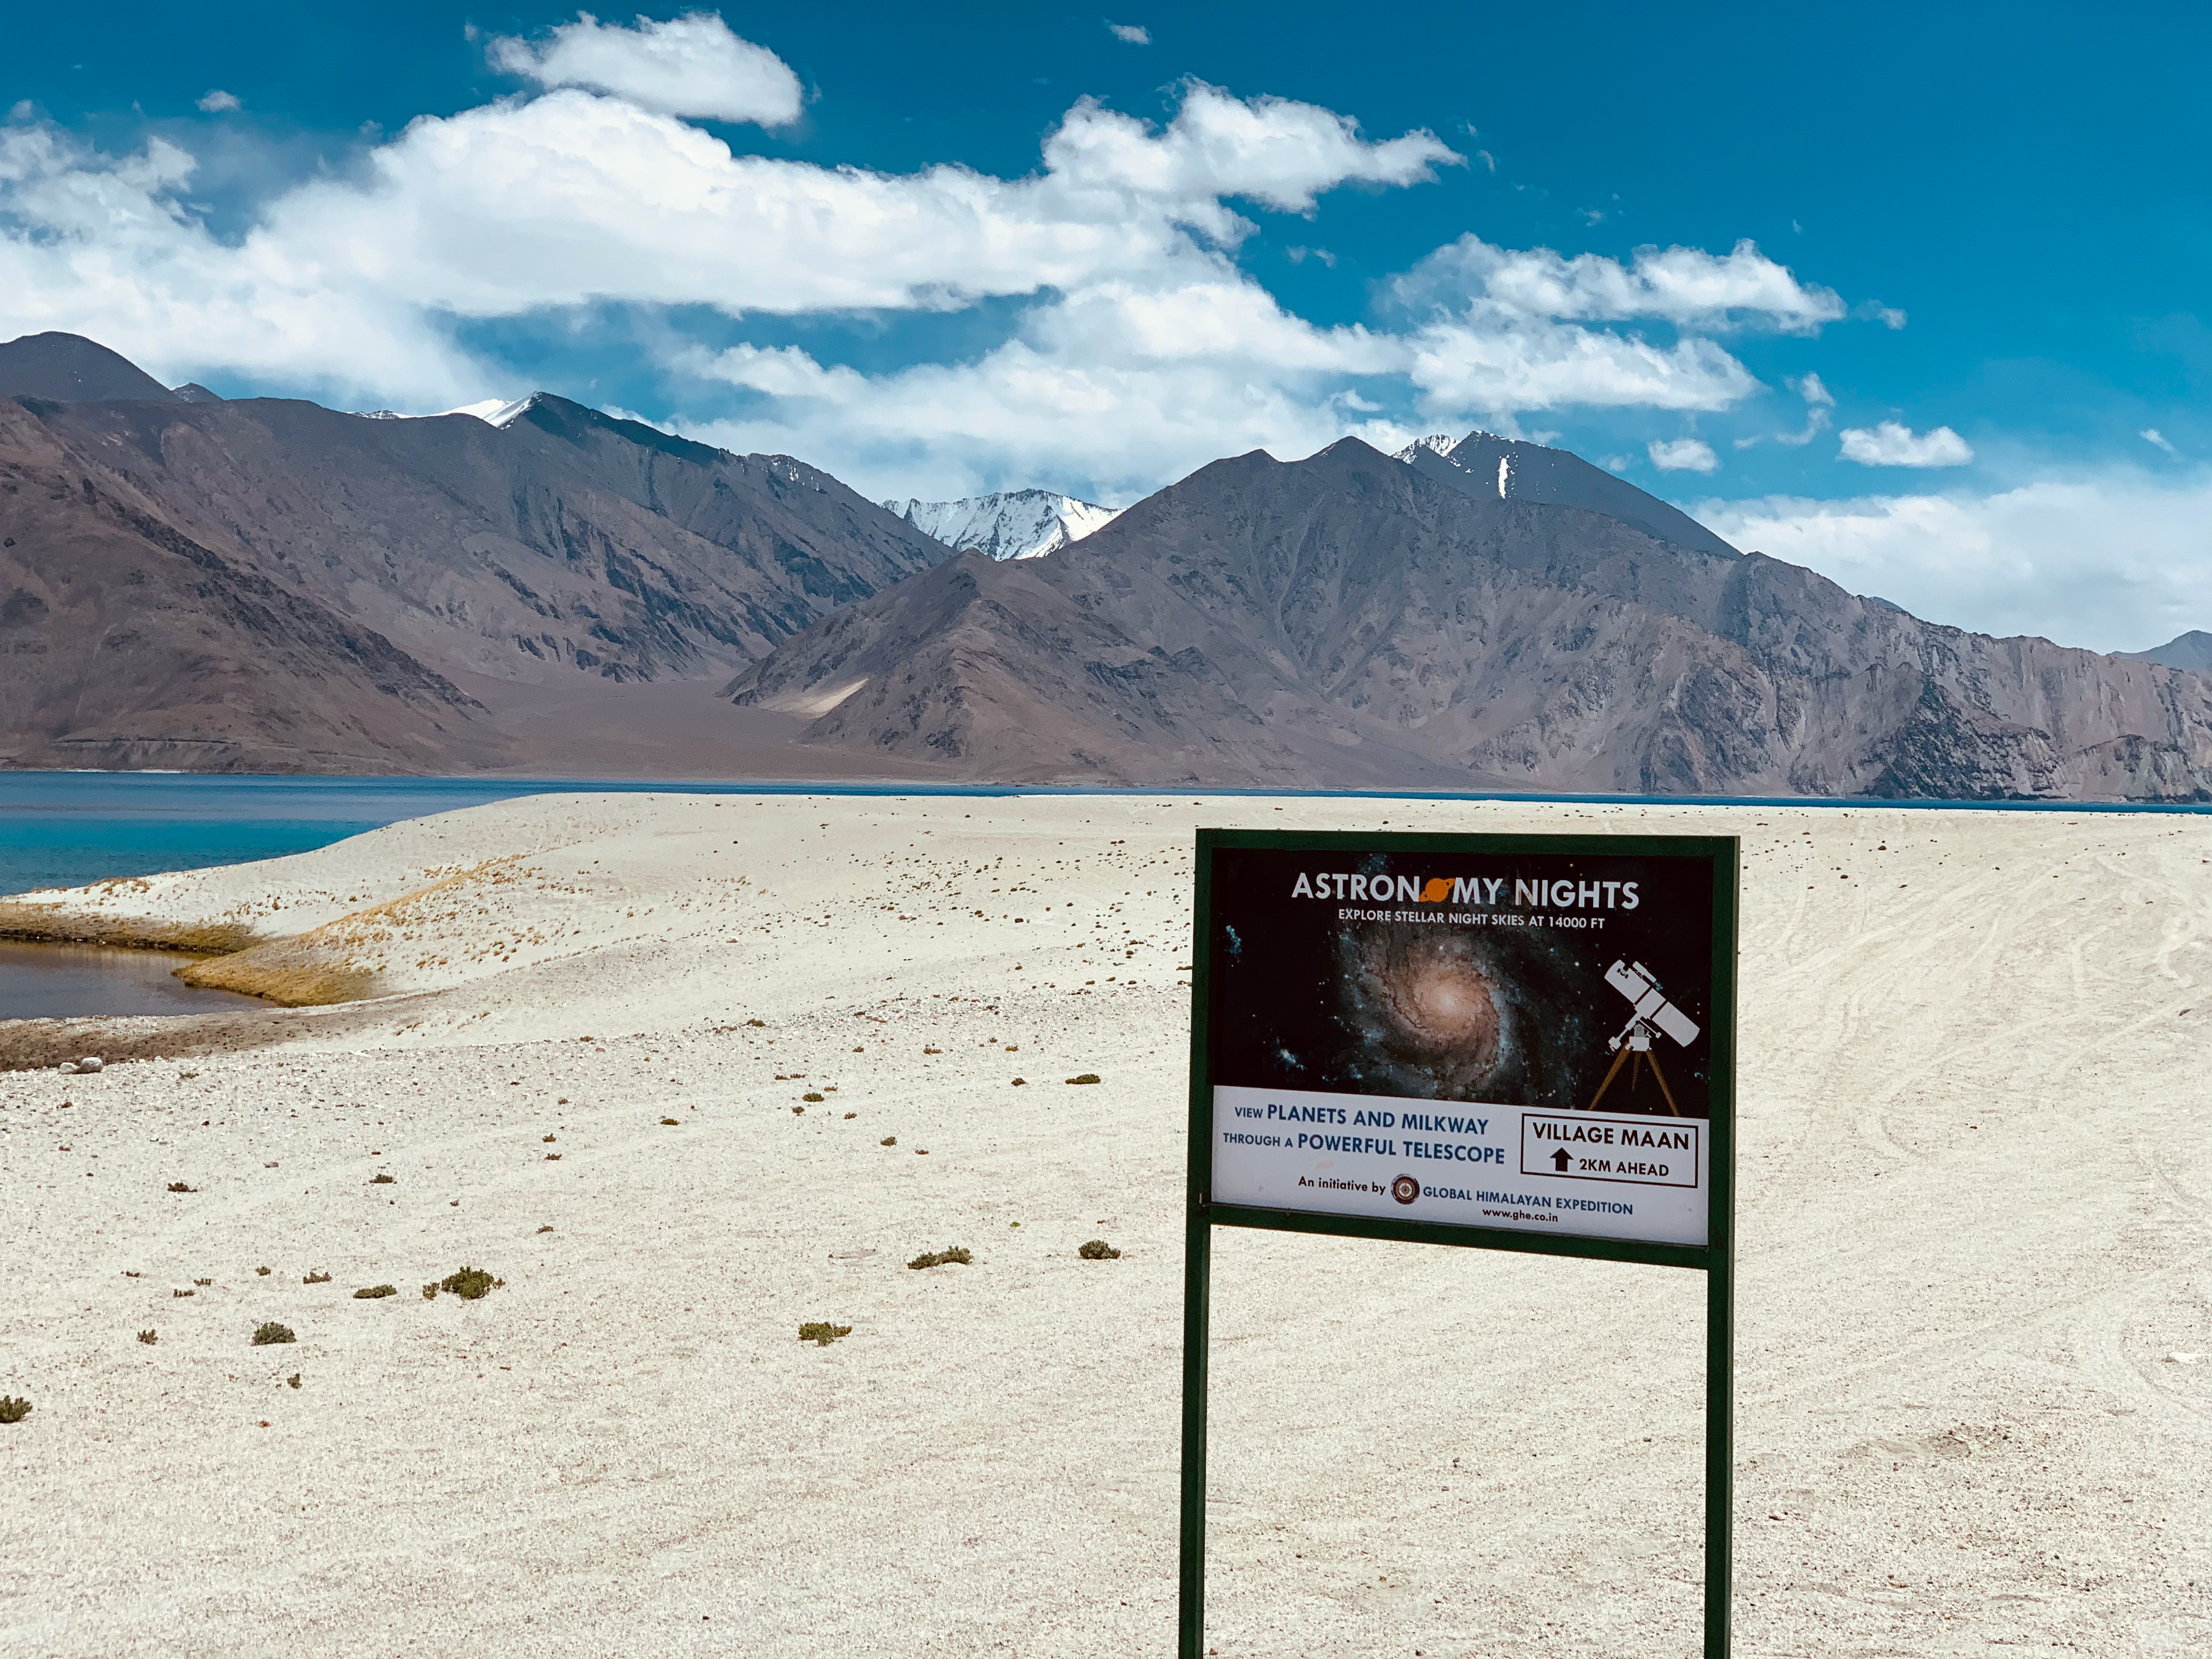

The Astrostays project, an OAD Flagship

Dark and clear night skies, in addition to being essential for astronomical observations, are an asset for stimulating livelihood in remote communities and furthering the Sustainable Development Goals. The Astrostays project, an OAD Flagship run in partnership with the Global Himalayan Expedition, capitalizes on this asset to improve the lives of people in remote villages.

Credit: Astrostays project/Global Himalayan Expedition/IAU/OAO